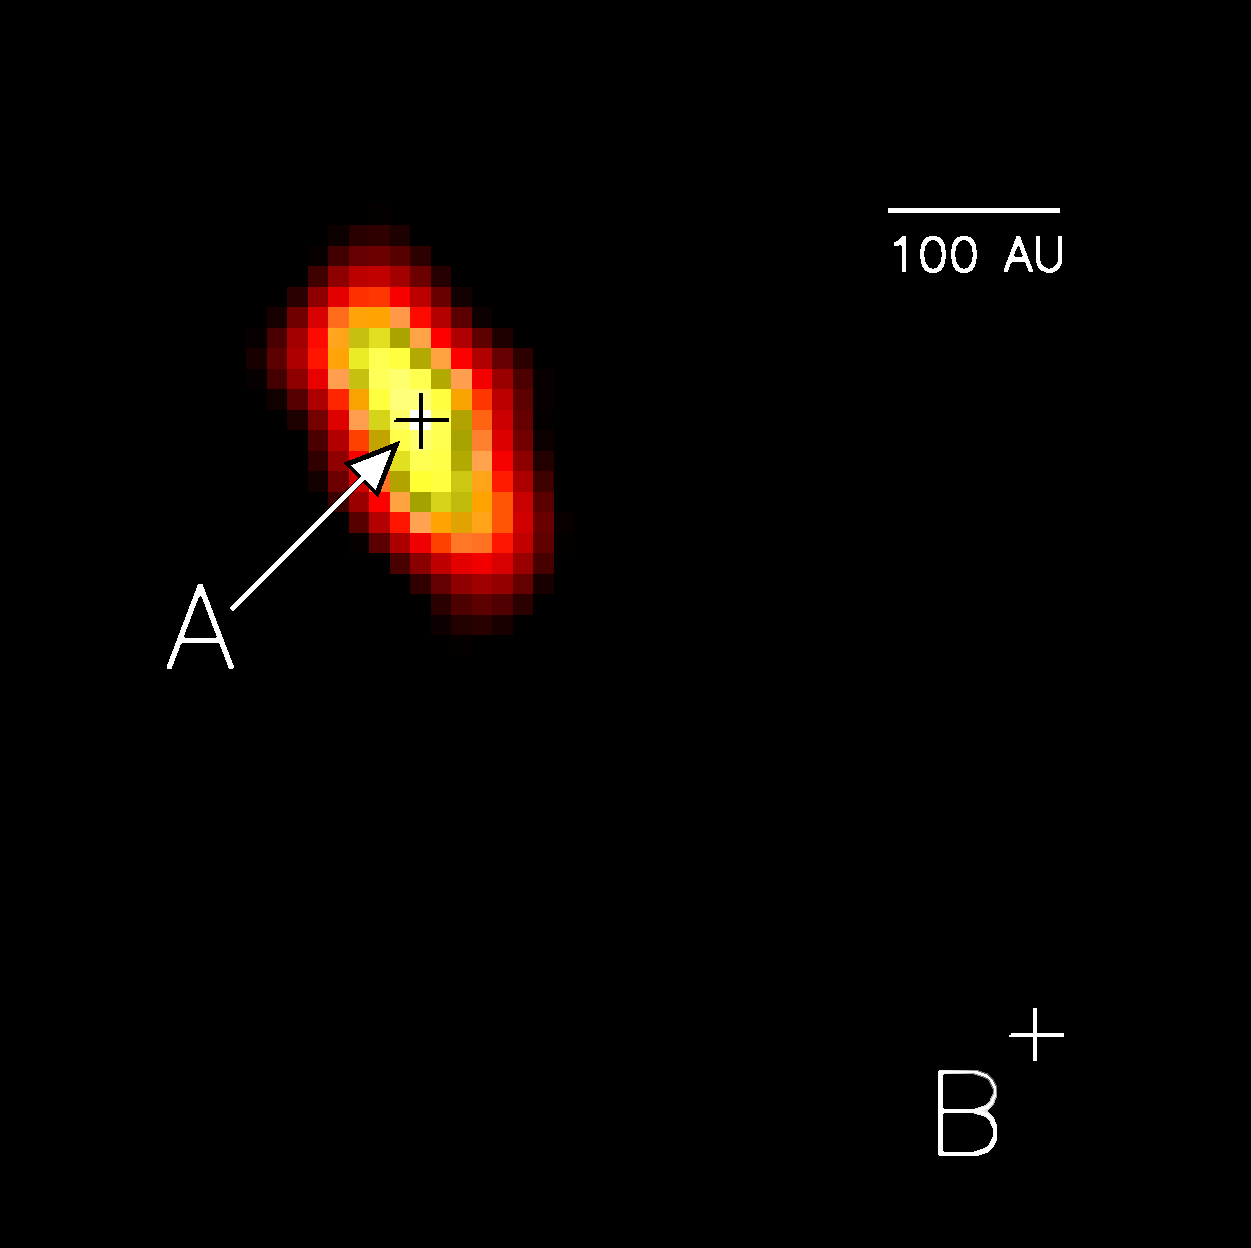

A false-color image of the disk around the star HR 4796A

The position of the star A and its companion B are indicated by crosses. The disk is seen at the mid-infrared wavelength of 18.2 micrometers. The emission arises from small solid particles, resembling dust, that are heated by star A's visible and ultraviolet light. The elongated shape of the emission indicates that the disk is seen nearly edge-on. In addition, the disk appears to lie in the orbital plane of the binary star system, since the emission is nearly parallel to the imaginary line connecting A and B. The dust may be in the process of clumping together in the early stages of planet formation.

Credit: University of Florida/CfA/NOIRLab